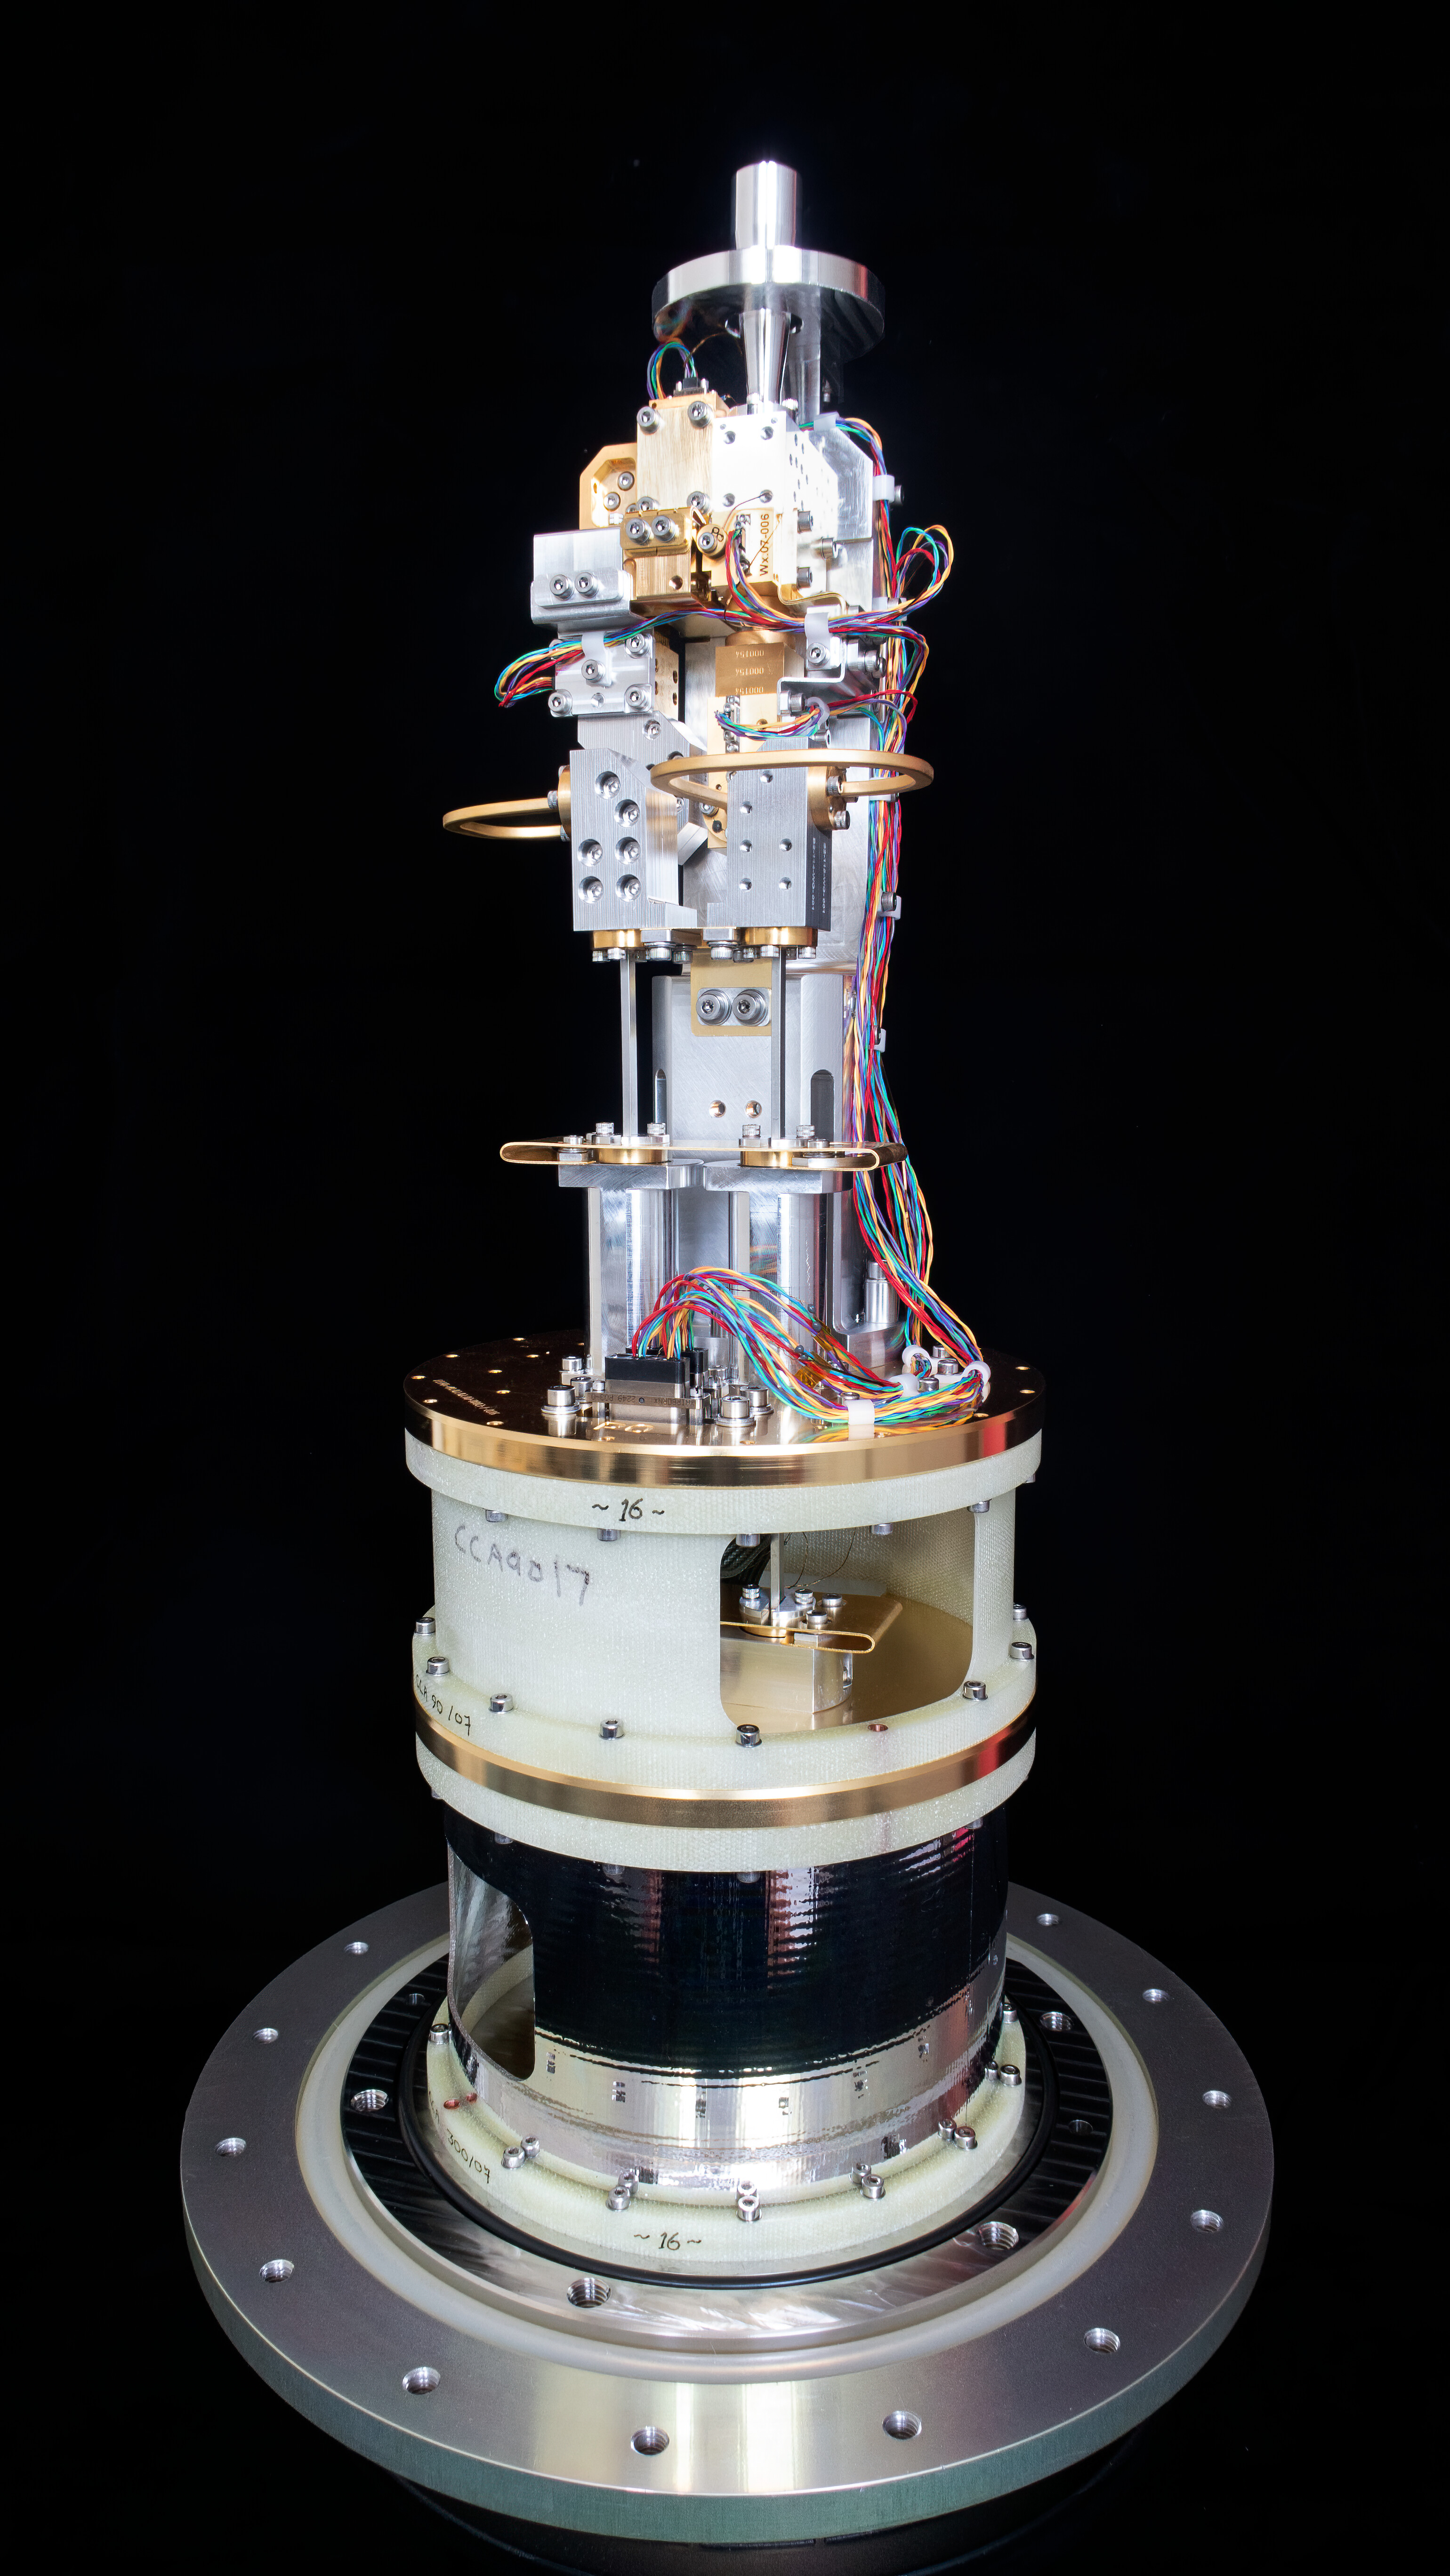

Cold cartridge assembly of an ALMA Band 2 receiver

This image, courtesy of the NOVA sub-mm instrumentation group, shows the cold cartridge assembly for one of the ALMA Band 2 receivers. This component of the receiver operates at cryogenic temperature, while the warm cartridge assembly is at room temperature. Band 2 receivers pick up signals from the Universe with frequencies between 67 and 116 GHz.

Credit: NOVA/ESO